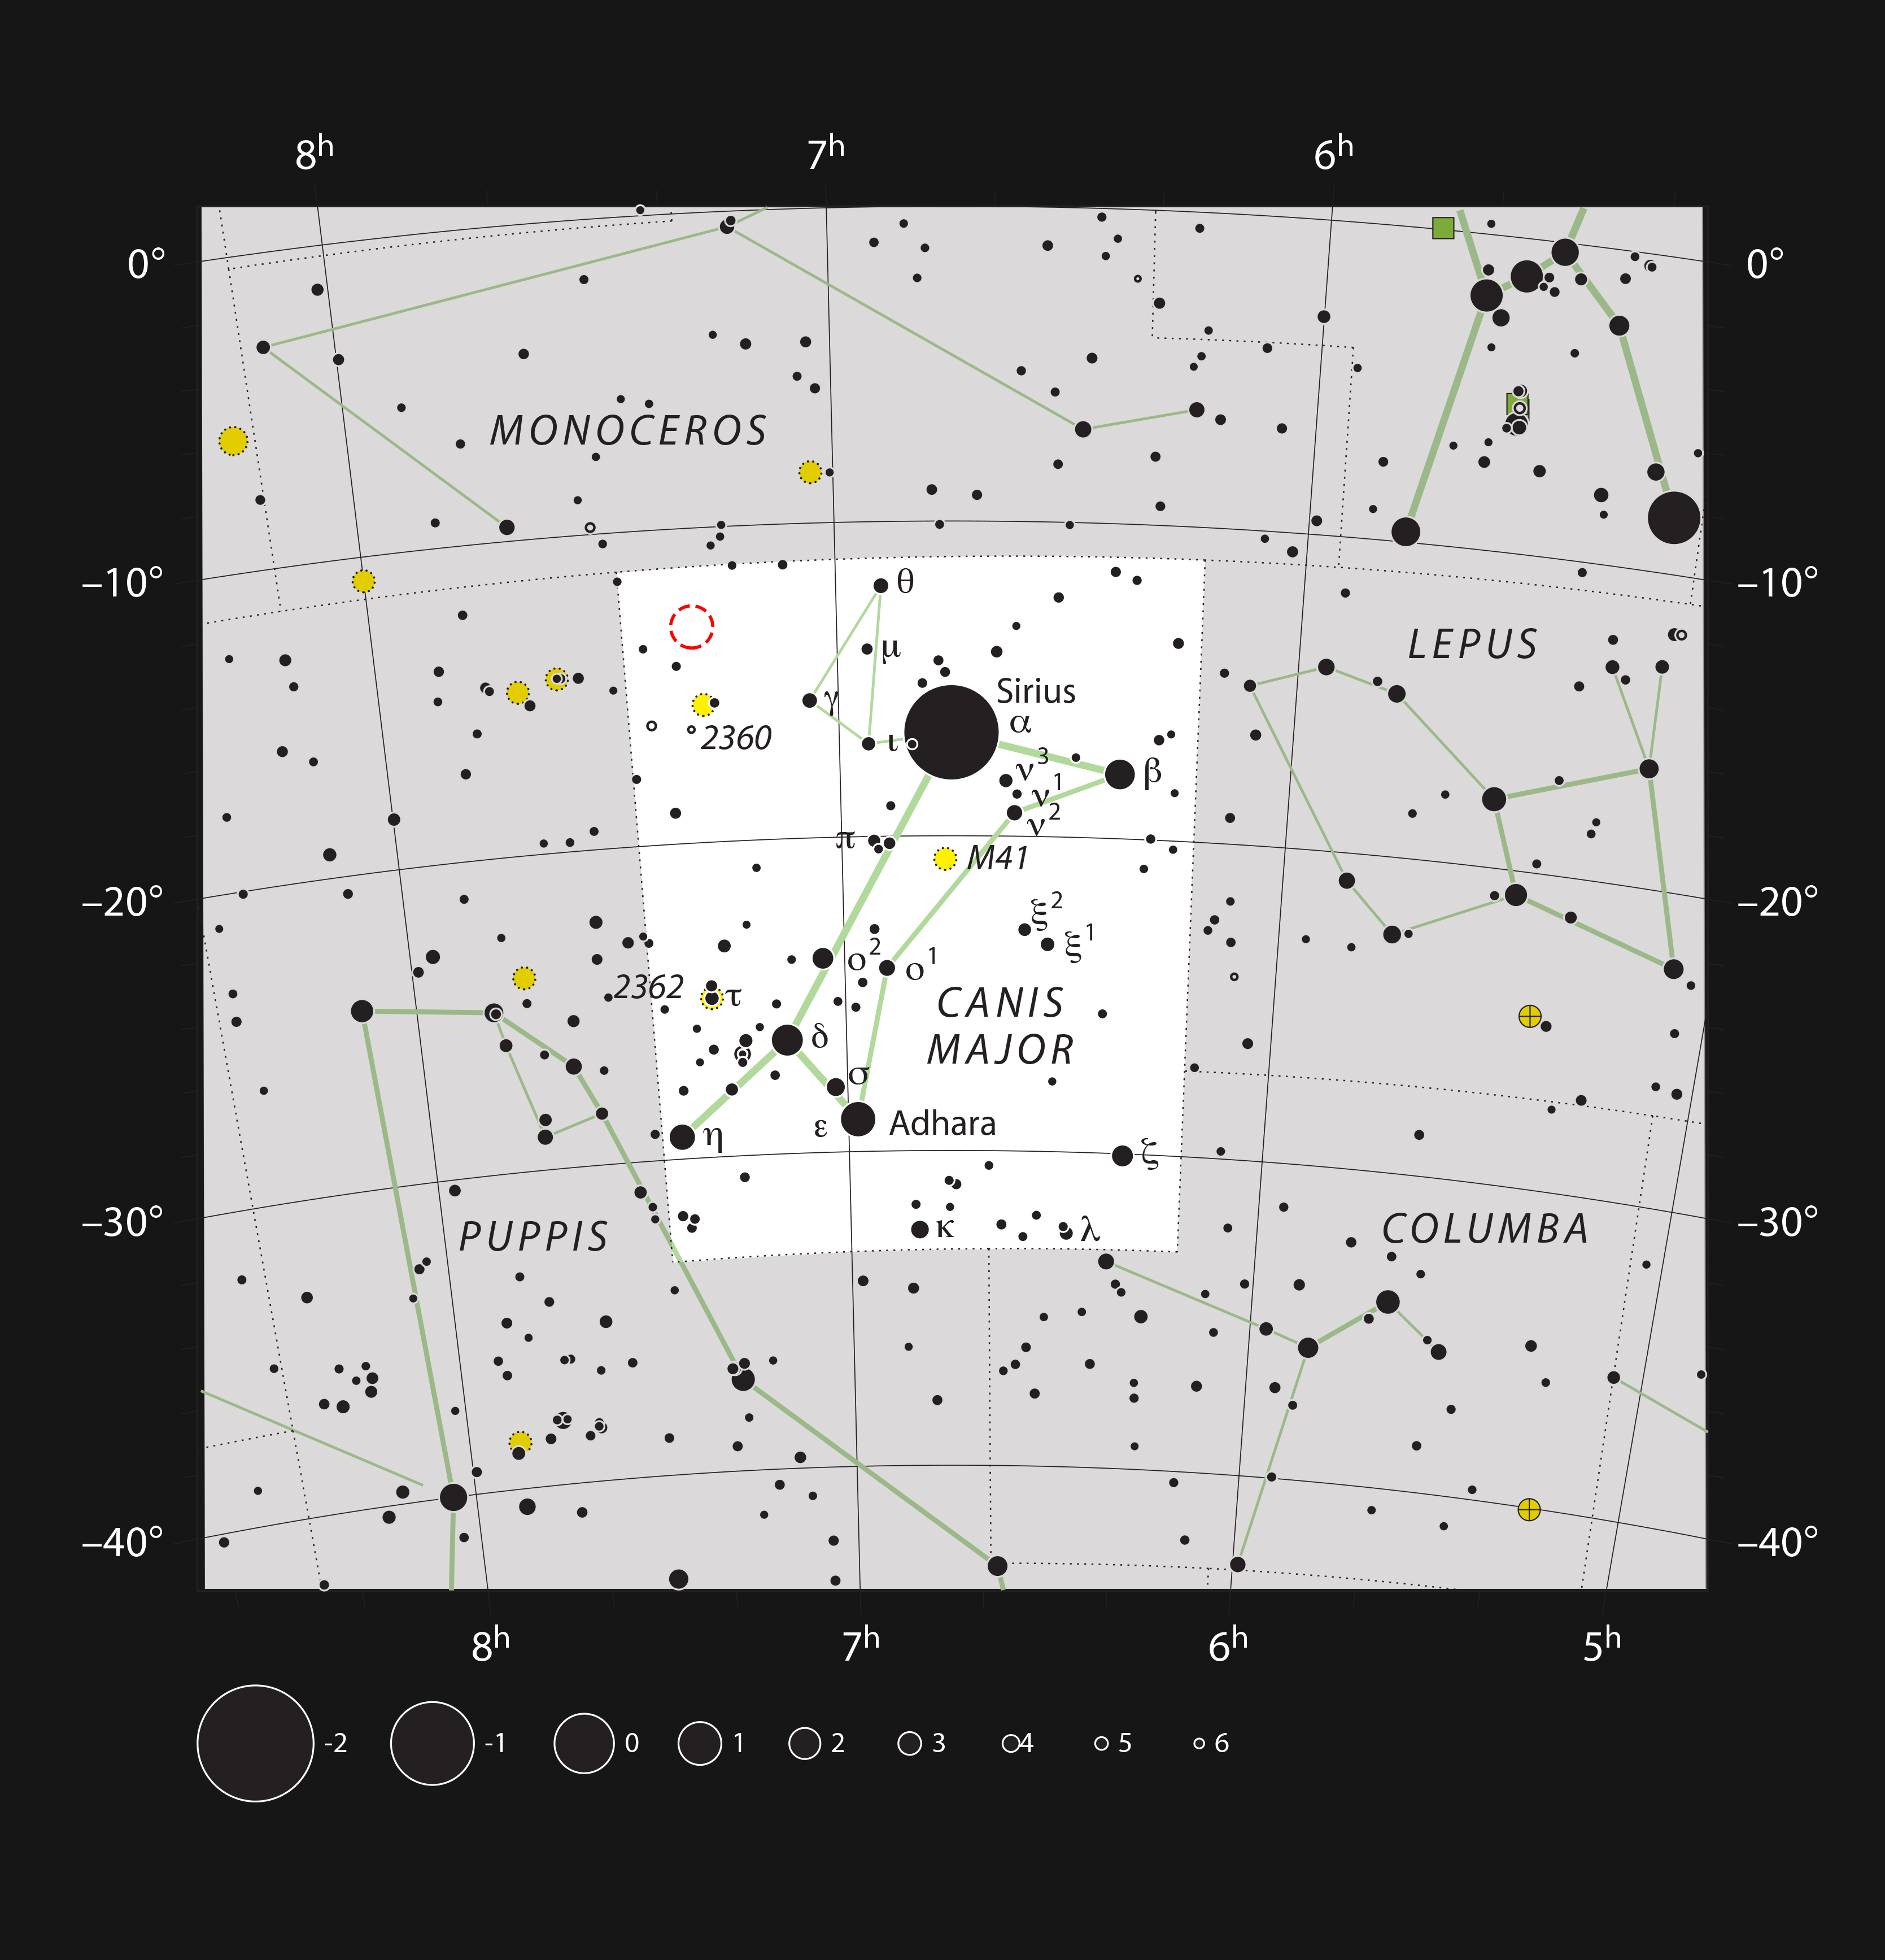

The Thor’s Helmet Nebula (NGC 2359) in the constellation of Canis Major (The Great Dog)

This chart shows the location of the Thor’s Helmet Nebula (NGC 2359, marked with a red circle). This unusual object was observed using the VLT on the occasion of ESO’s 50th Anniversary, 5 October 2012, with the help of Brigitte Bailleul — winner of the Tweet Your Way to the VLT! competition. The observations were broadcast live over the internet from the Paranal Observatory in Chile. It can be seen as a large, but faint, glow in moderate-sized amateur telescopes.

Credit: ESO, IAU and Sky & Telescope